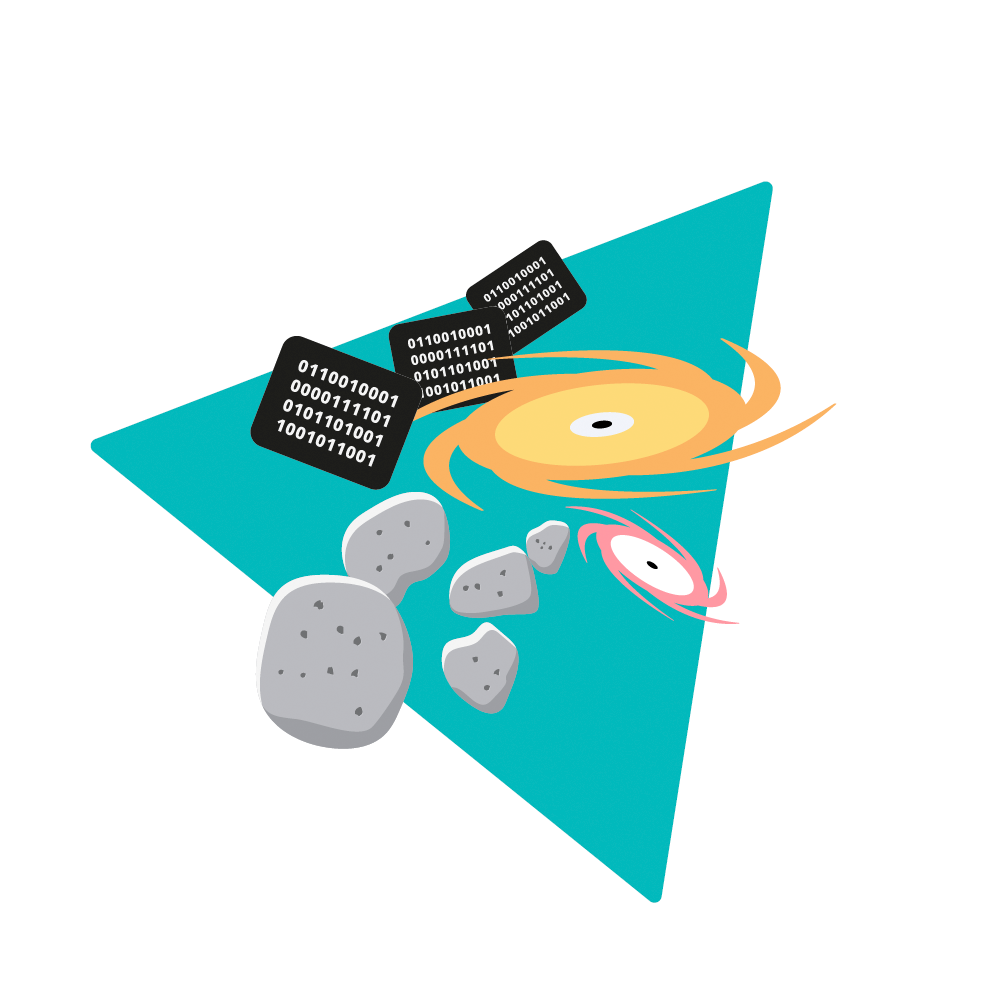

Rubin Observatory Aspects Icon

A creative illustration of some of the different aspects of Rubin Observatory.

Credit: RubinObs/NOIRLab/SLAC/NSF/DOE/AURA/J. Pinto